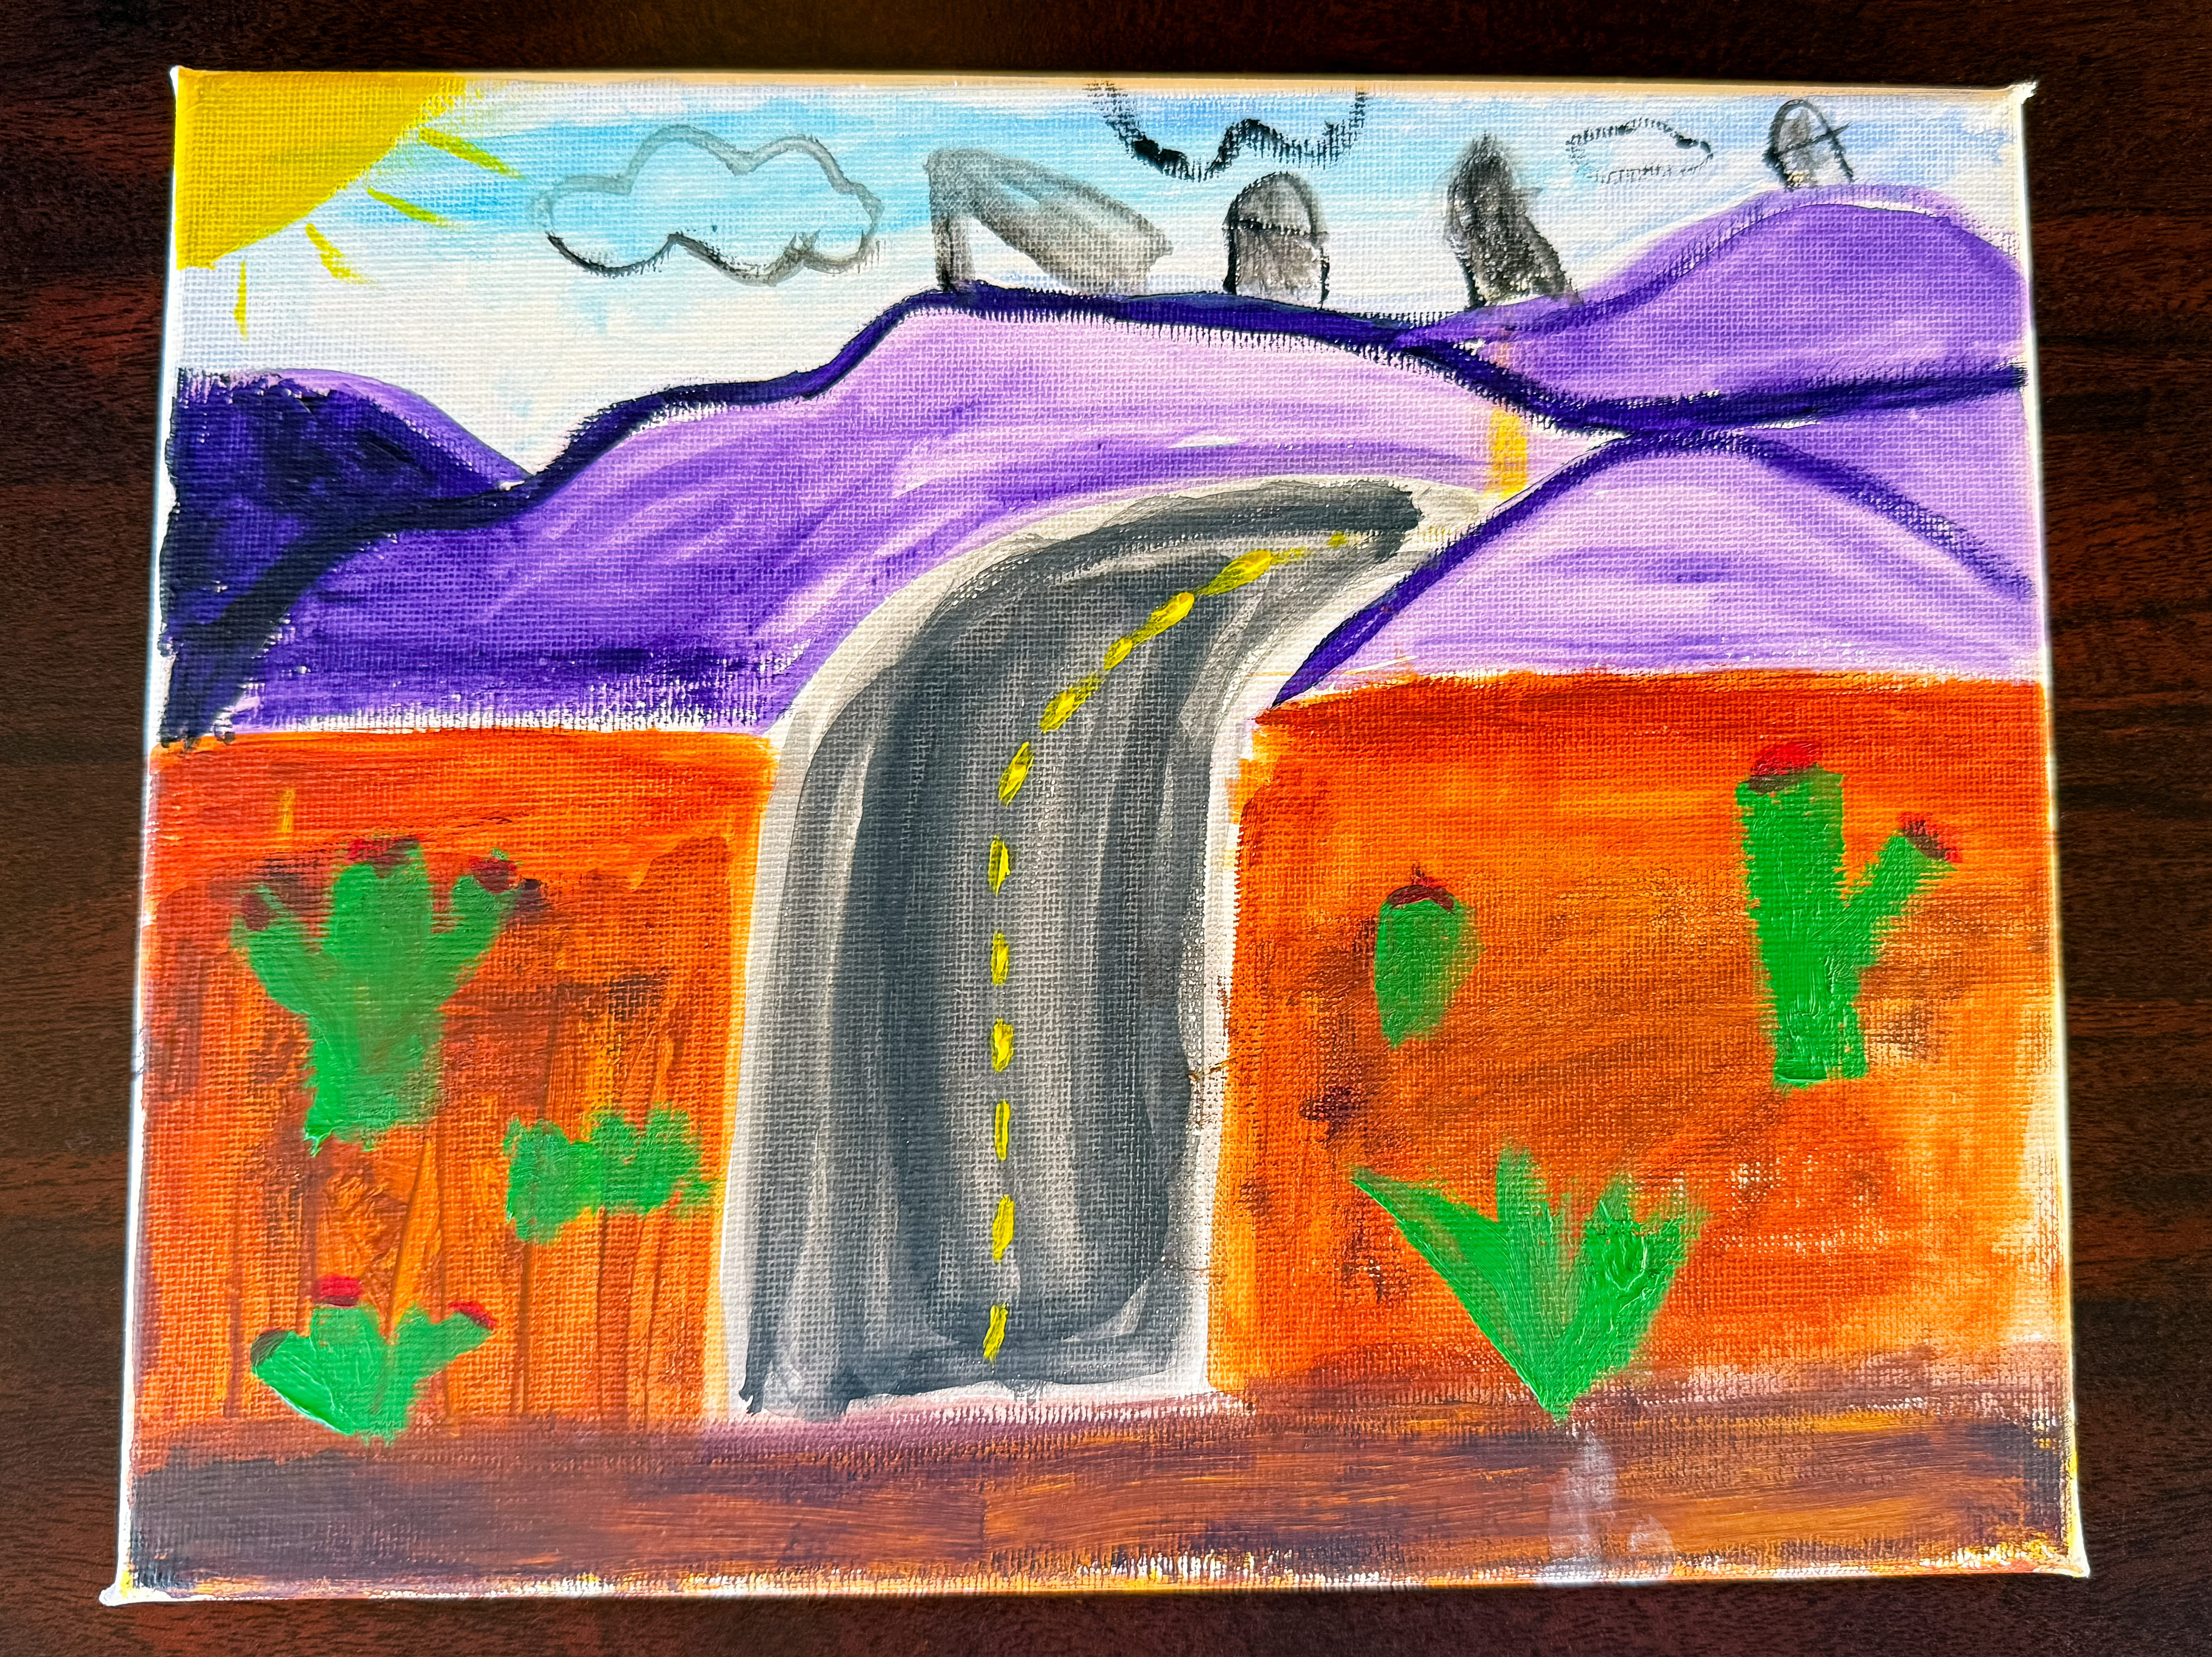

Bringing Together Culture, Art, and Science with Colors StudioLab

Credit: NOIRLab